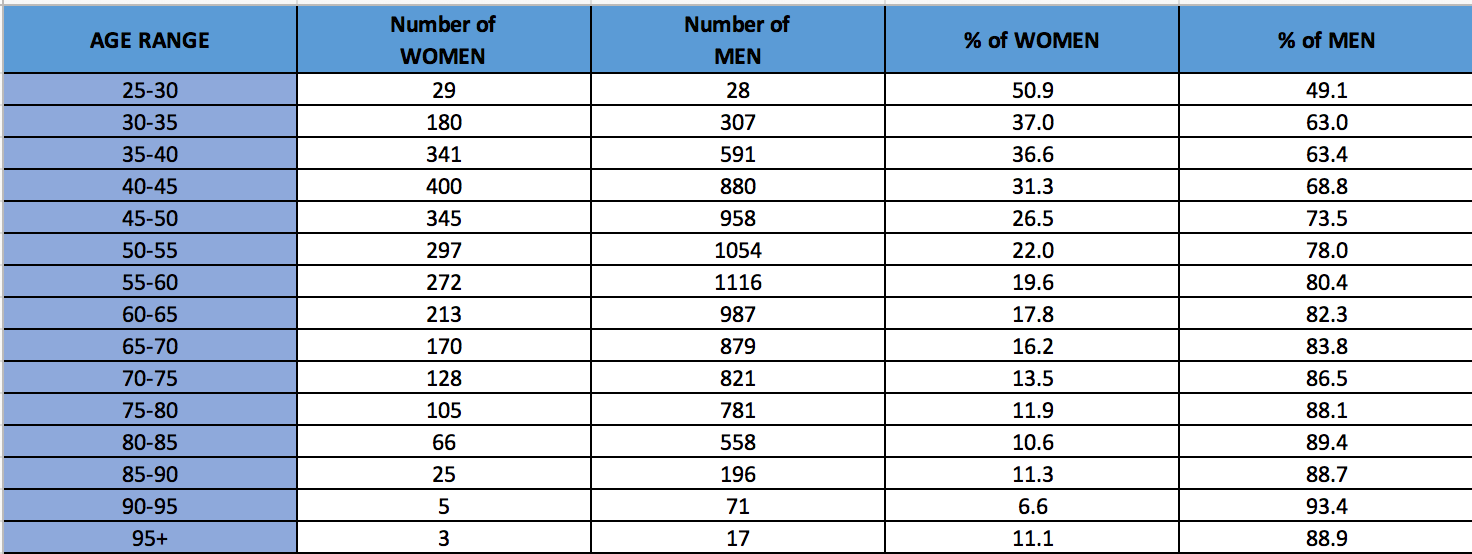

Percentages in Gender within the IAU by age range

Total number and corresponding percentages in Gender within the IAU by age range.

Credit: IAU